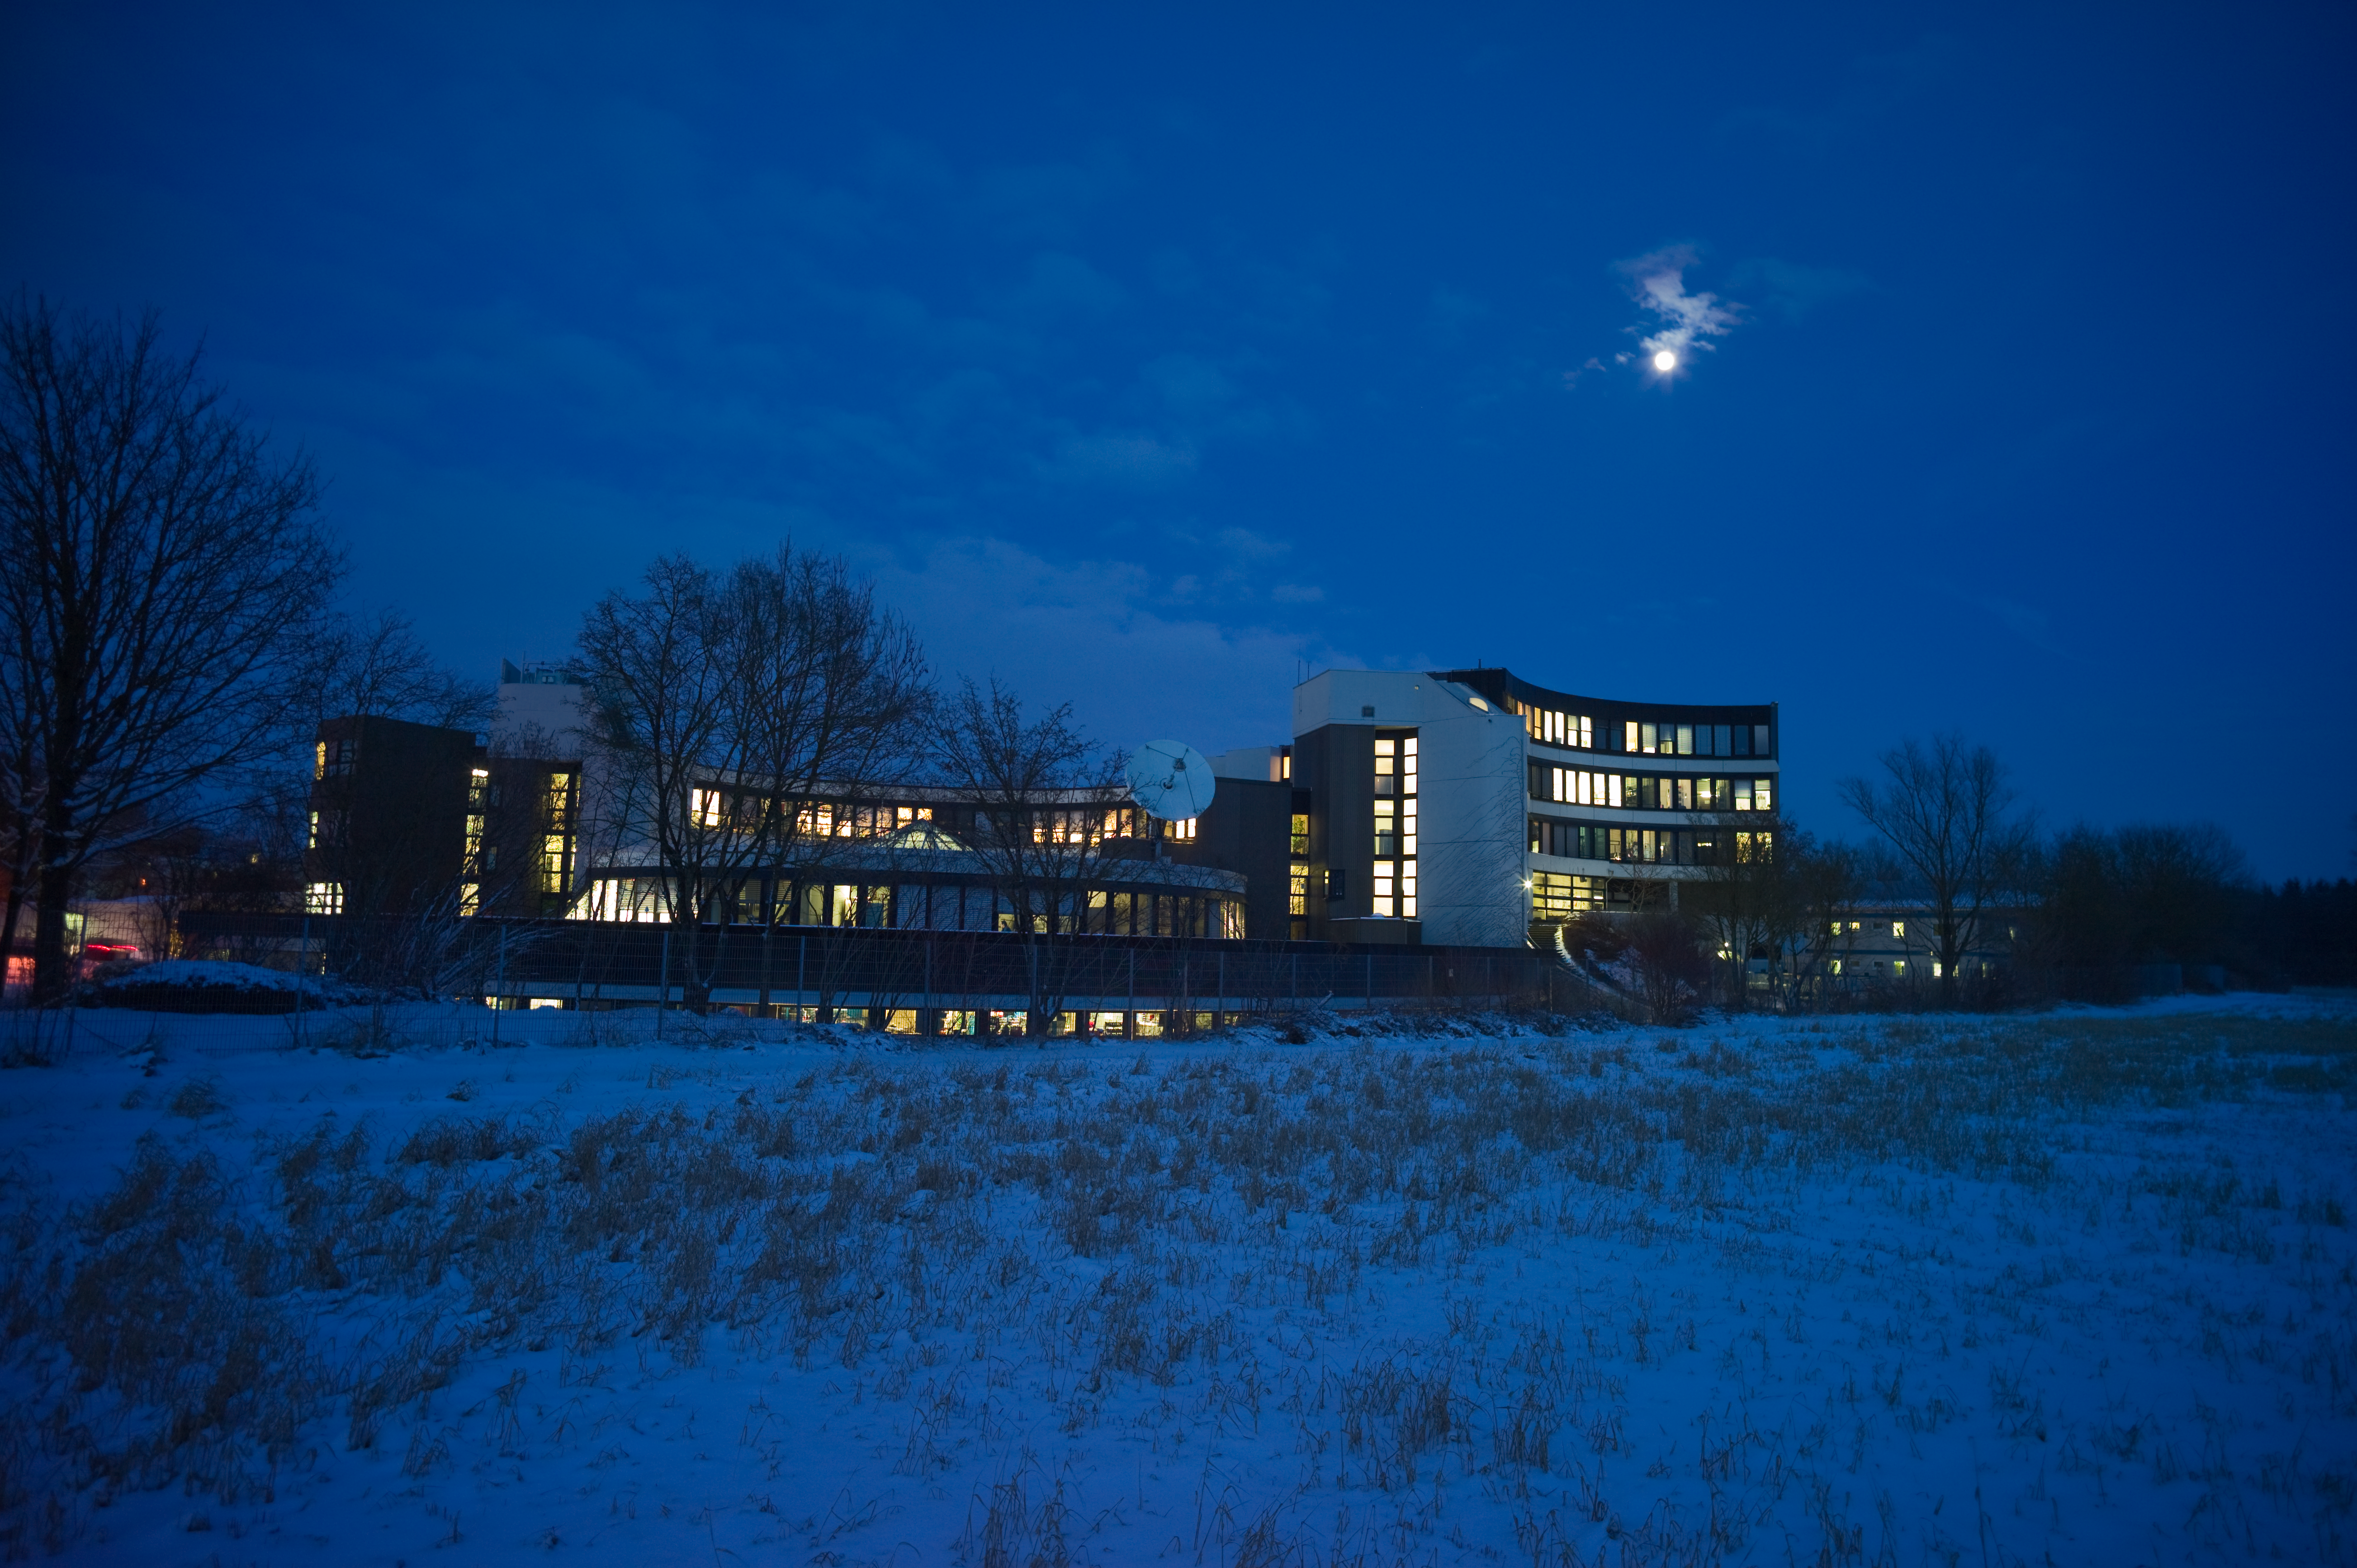

Snowy ESO Headquarters*

The European Southern Observatory’s Headquarters chills out in the snow beneath the full Moon one late afternoon in January. The winter snows at the Garching technical campus north of Munich, Germany make a stark contrast to the dry deserts of ESO’s observatories in Chile.

ESO Headquarters is the scientific, technical and administrative centre of ESO and is where technical development programmes are carried out, providing the observatories with the most advanced instruments in the world. It is also home to the Space Telescope — European Coordinating Facility, operated jointly by ESO and the European Space Agency.

This image is available as a mounted image in the ESOshop.

Credit: ESO/H. Heyer